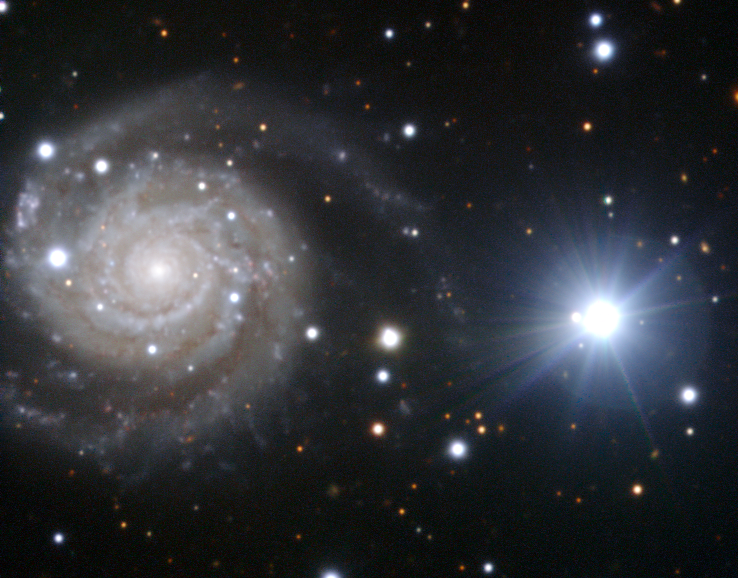

The czech president’s galaxy

This new image of the spiral galaxy NGC 3244 was taken with the help of the President of Czechia, Václav Klaus, during his visit to ESO’s Paranal Observatory [1], on the night of 6 April 2011. Czechia joined ESO in 2007, and this was the first visit of the country’s President to an ESO site.

This galaxy has attracted considerable interest from astronomers over the past nine months, thanks to the violent death of one of its stars, which was discovered on 27 June 2010. This supernova explosion, now known as Supernova 2010ev (SN 2010ev), is still visible as the — now faint — blue dot nestled within one of the thick spiral arms just to the left of the galaxy’s nucleus.

To the right of the galaxy, an unremarkable foreground star in our own Milky Way, TYC 7713-527-1, shines brightly enough to catch our attention. Although the star seems a great deal brighter than SN 2010ev, this is actually an illusion created by the large difference in the distances of the two objects. The galaxy is much further away, at a distance of about 90 million light years, while the star lies thousands of times closer, within our own galaxy.

At its brightest, SN 2010ev reached an apparent magnitude of about 14, making it about 1000 times dimmer than the naked eye can see, but it was still the third brightest supernova observed in 2010. In fact, if the supernova had been as close to Earth as TYC 7713-527-1, it would have been easily visible to the naked eye, unlike the aforementioned star.

The image was taken using the FORS2 instrument on the ESO Very Large Telescope (VLT). The filters used for the image were B, V and R, which were coloured blue, green and red respectively. A framed print of the President’s Galaxy has been presented to Václav Klaus, as a memento of his visit to Paranal.

Credit: ESO